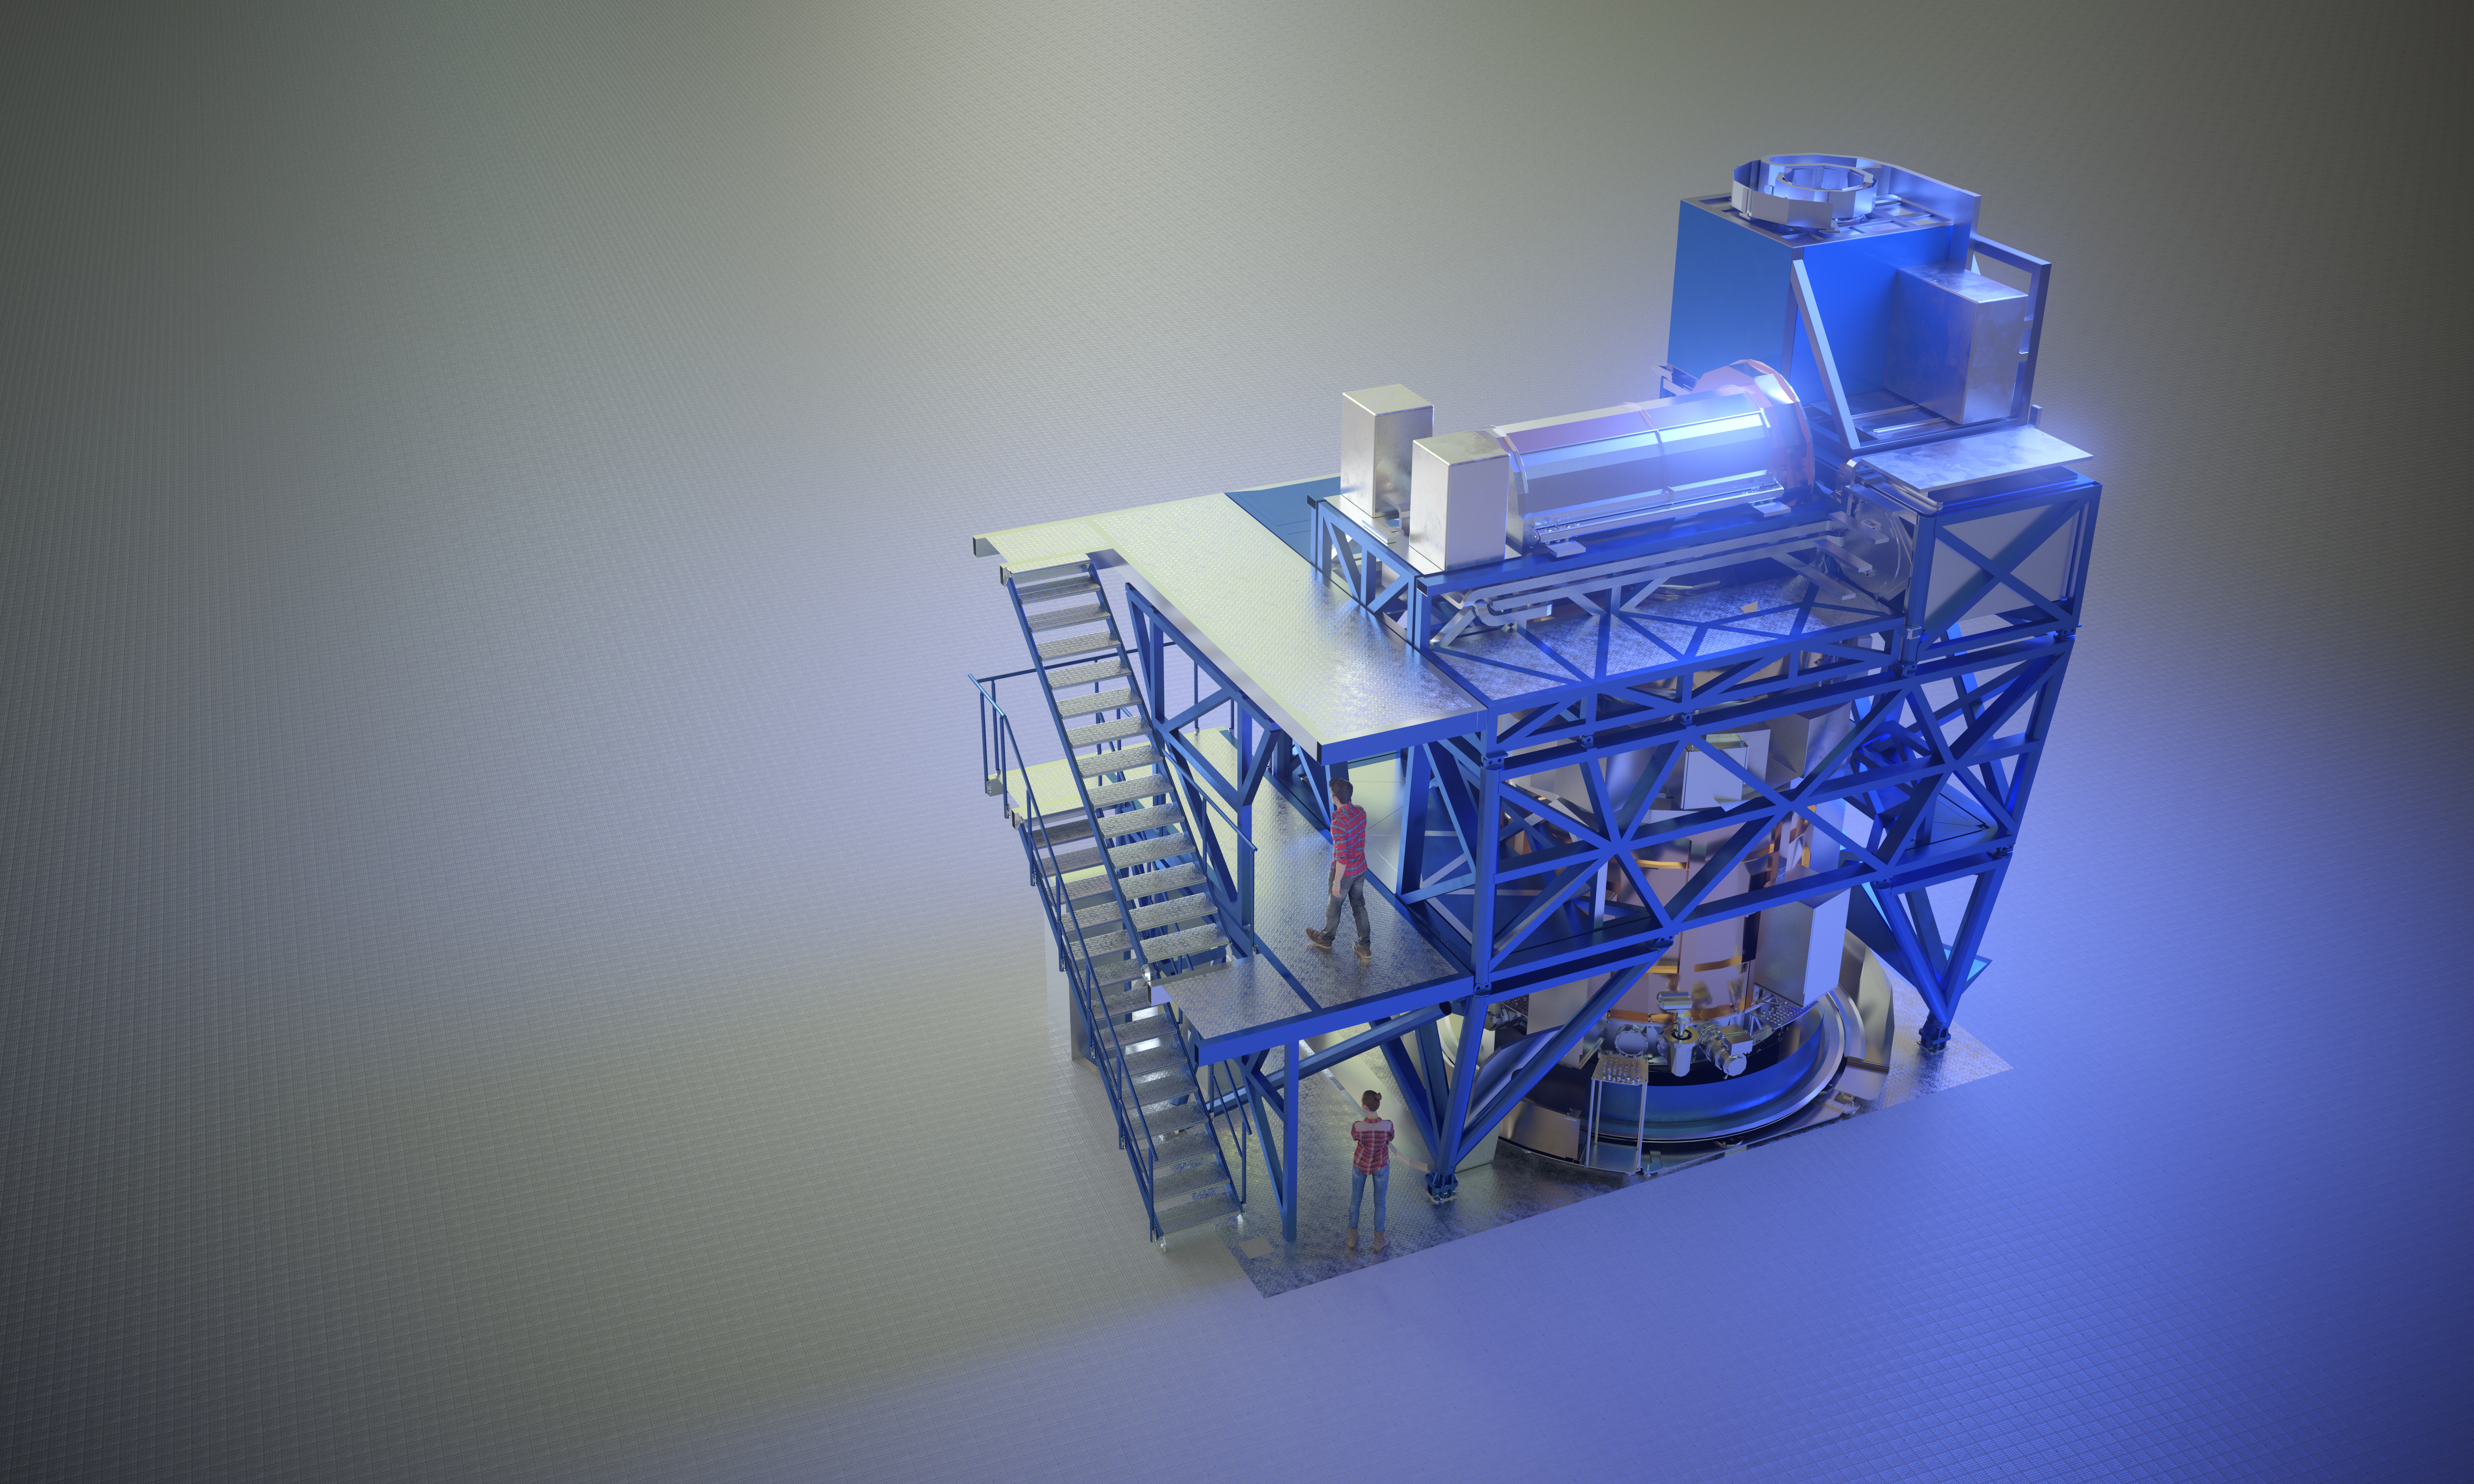

Computer rendering of HARMONI

Computer rendering of HARMONI, instrument of the Extremely Large Telescope.

Credit: ESO